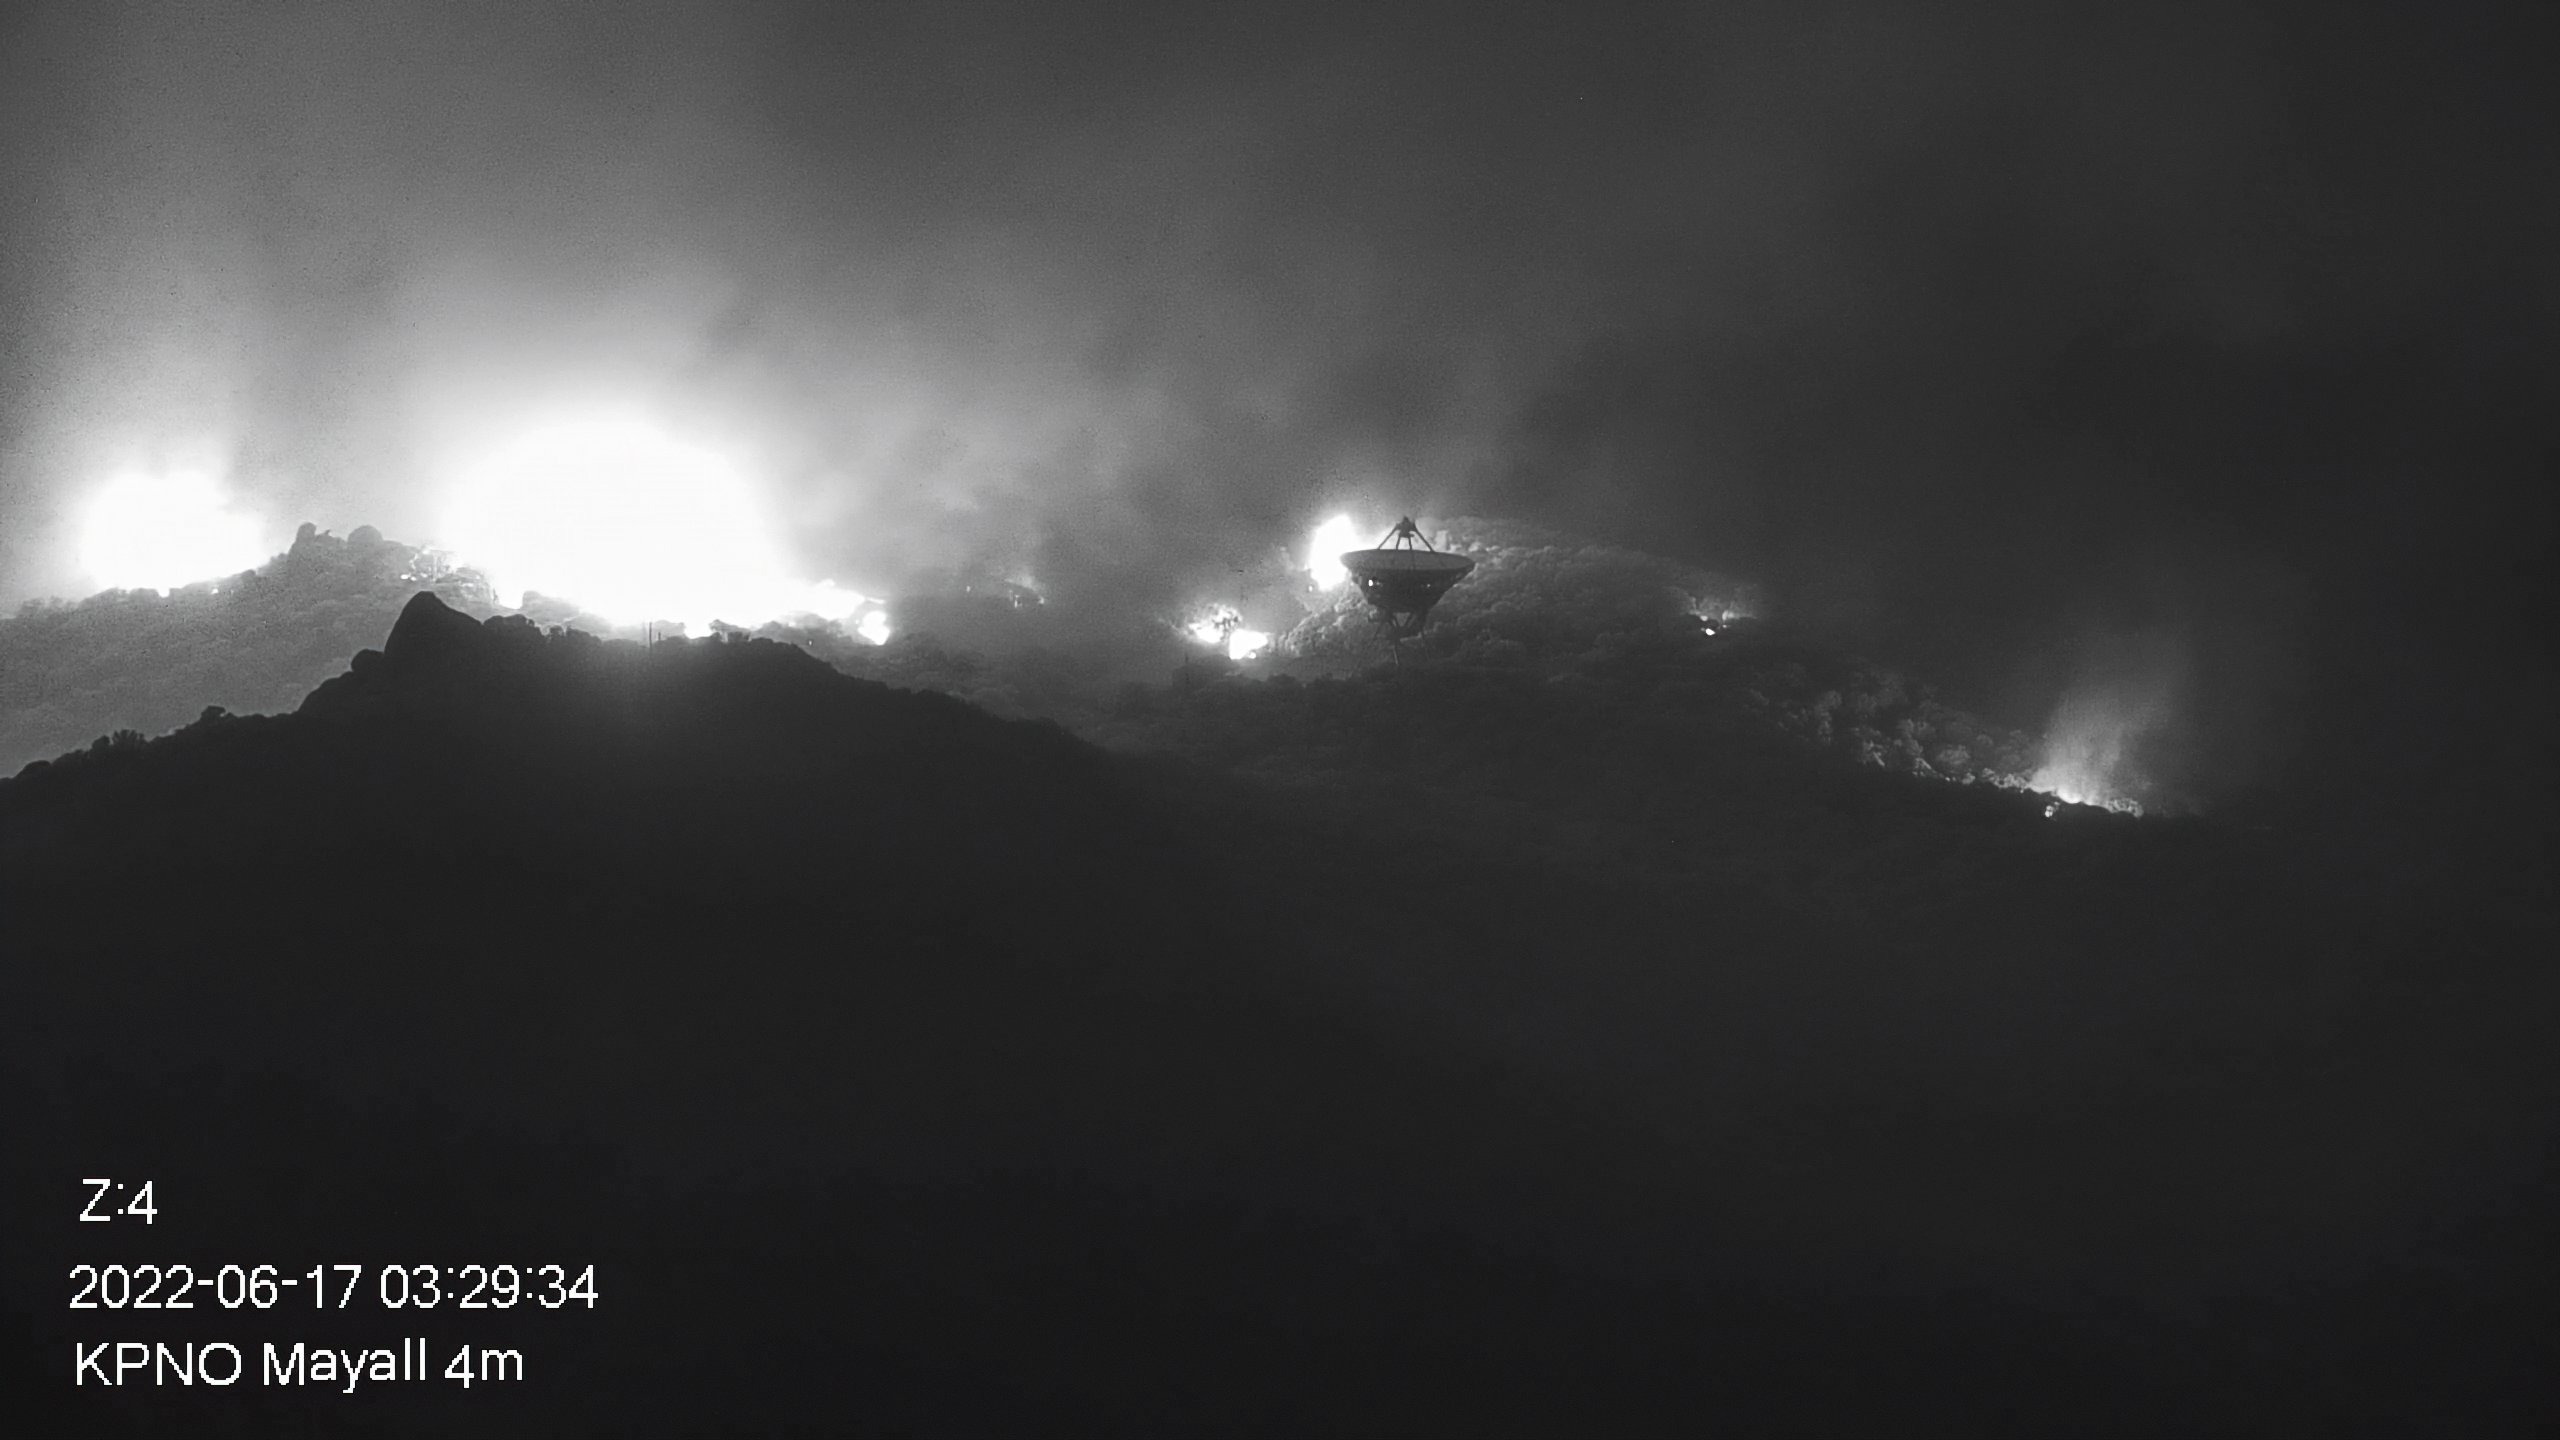

Contreras Fire Reaches Kitt Peak National Observatory

Part of the Contreras Fire burning on the slopes of the Kitt Peak mountain on Friday early morning 17 June 2022. In the foreground NRAO’s Very Long Baseline Array Dish is seen.

Credit: KPNO/NOIRLab/NSF/AURA